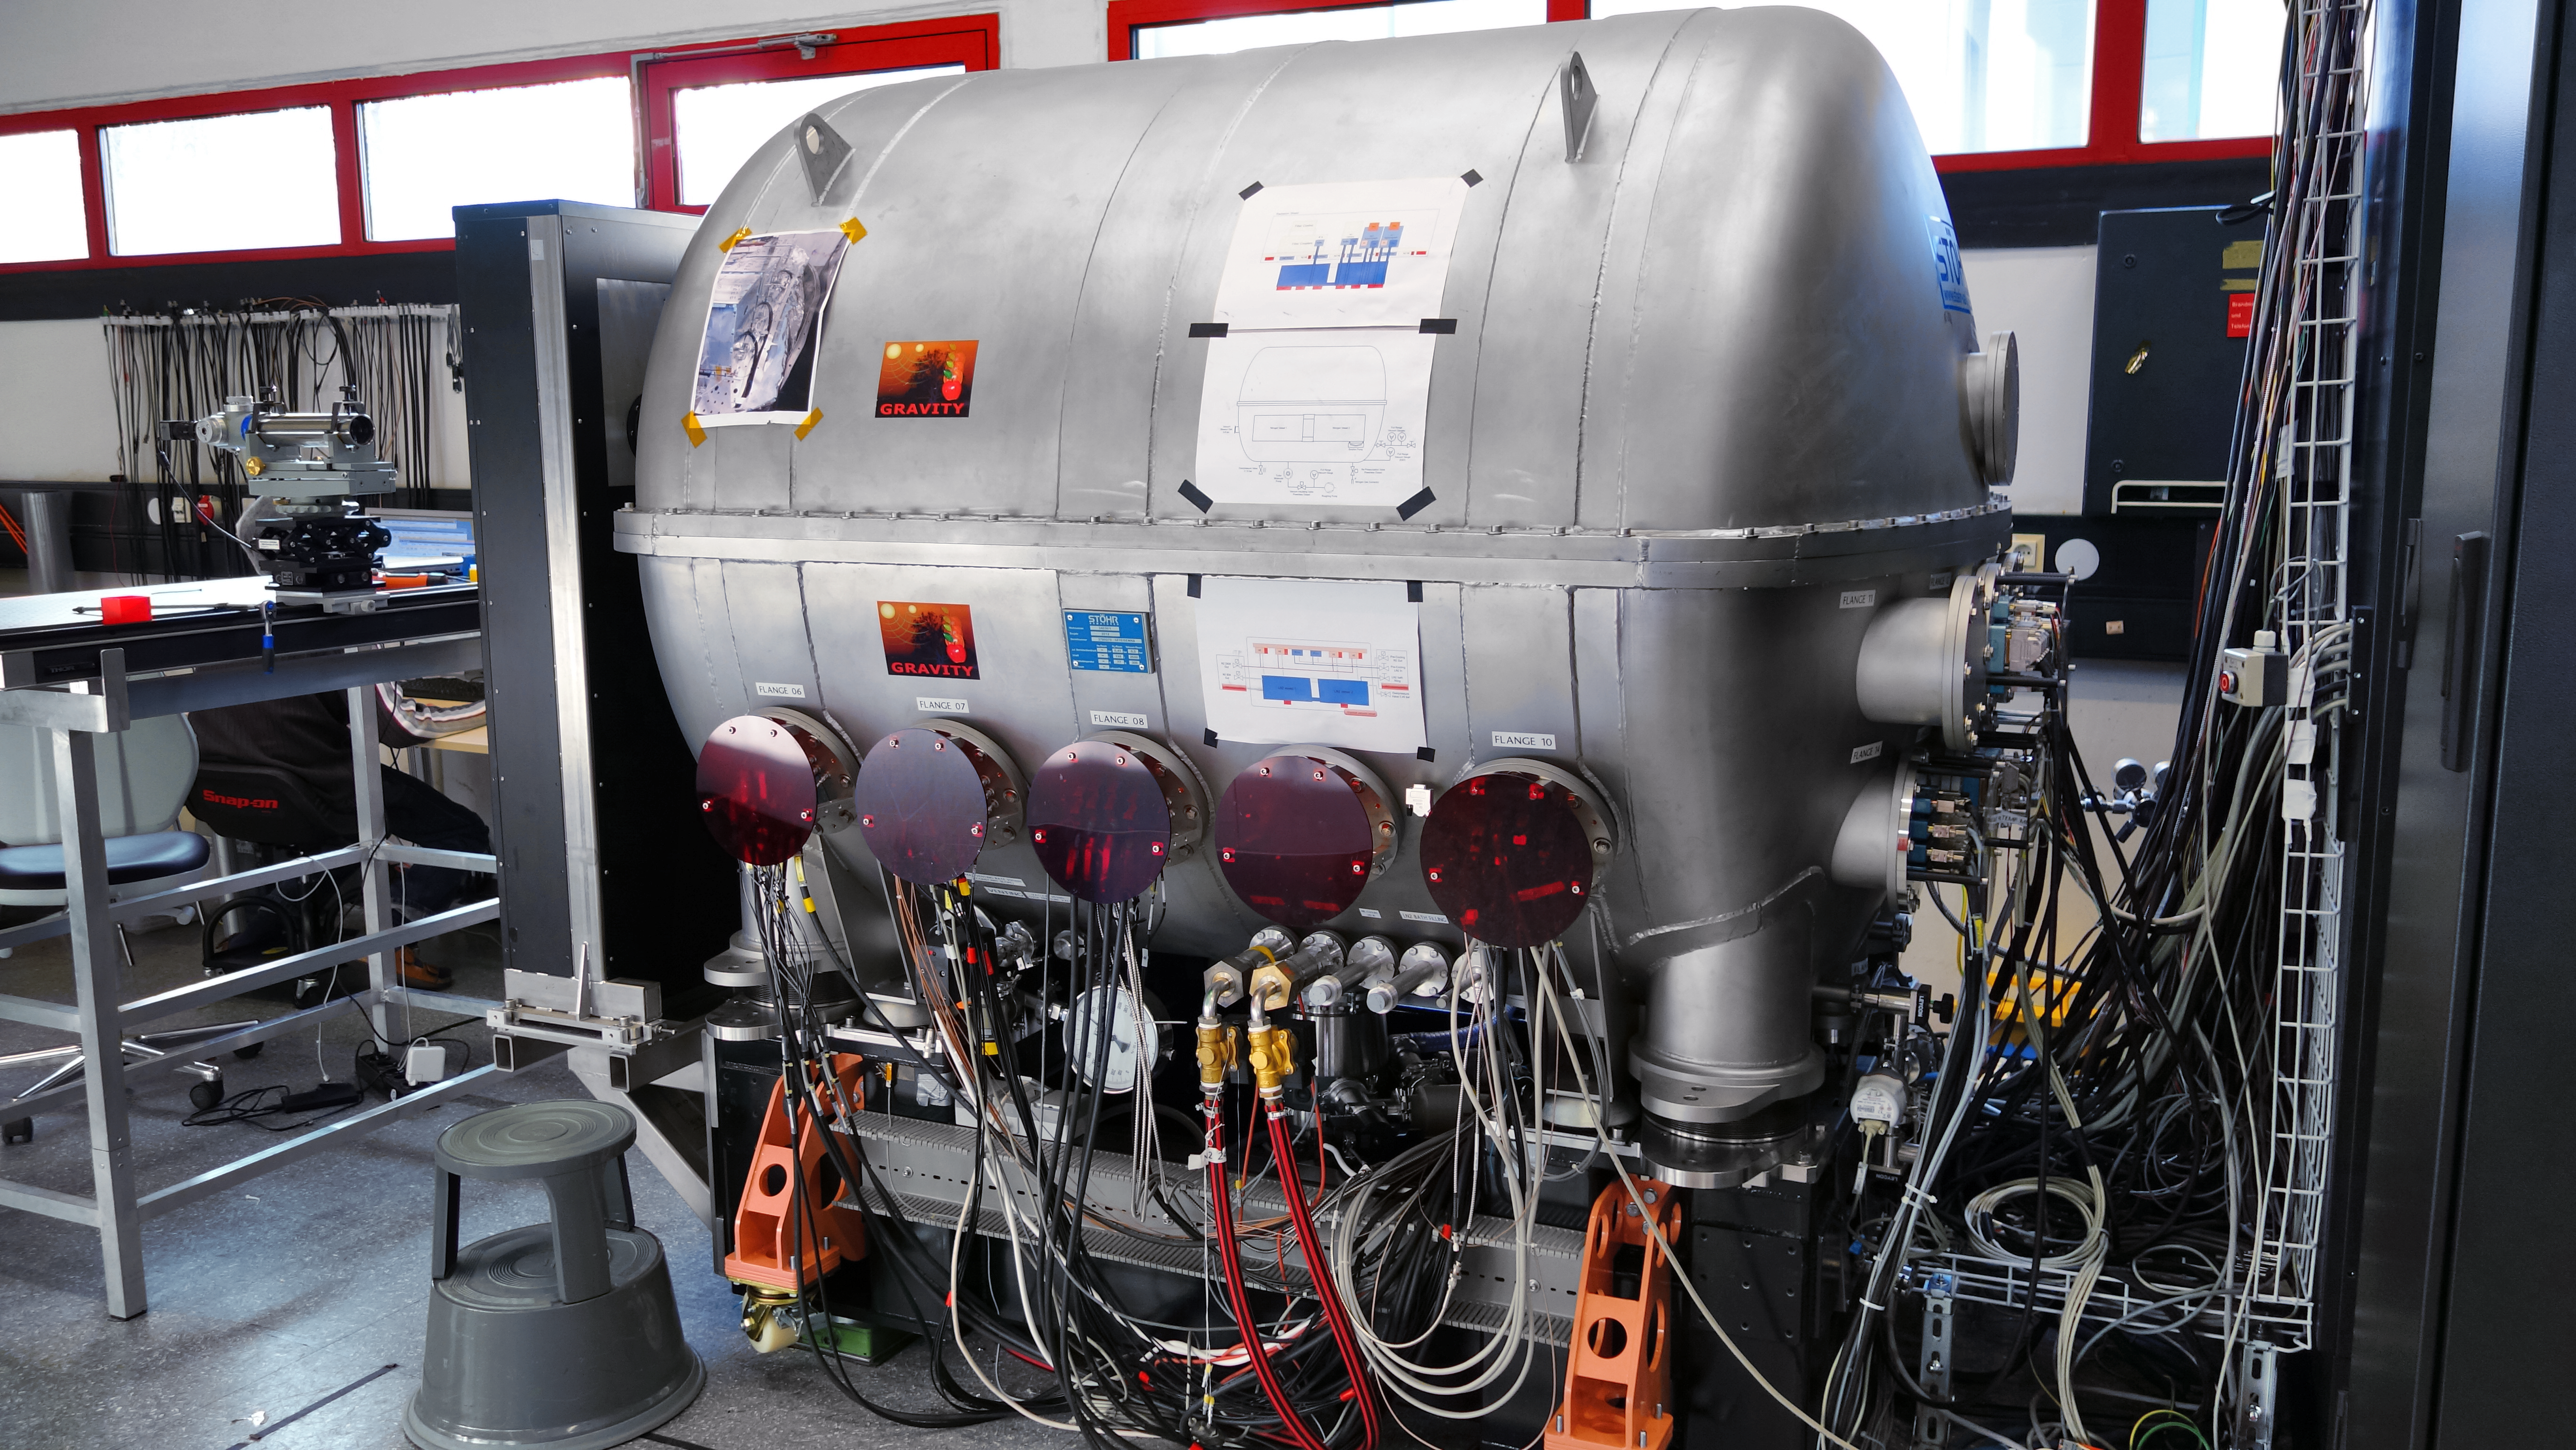

GRAVITY — future probe of black holes

Zooming in on black holes is the main mission for the newly installed instrument GRAVITY at ESO’s Very Large Telescope in Chile. During its first observations, GRAVITY successfully combined starlight using all four Auxiliary Telescopes.

Credit: ESO/GRAVITY consortium